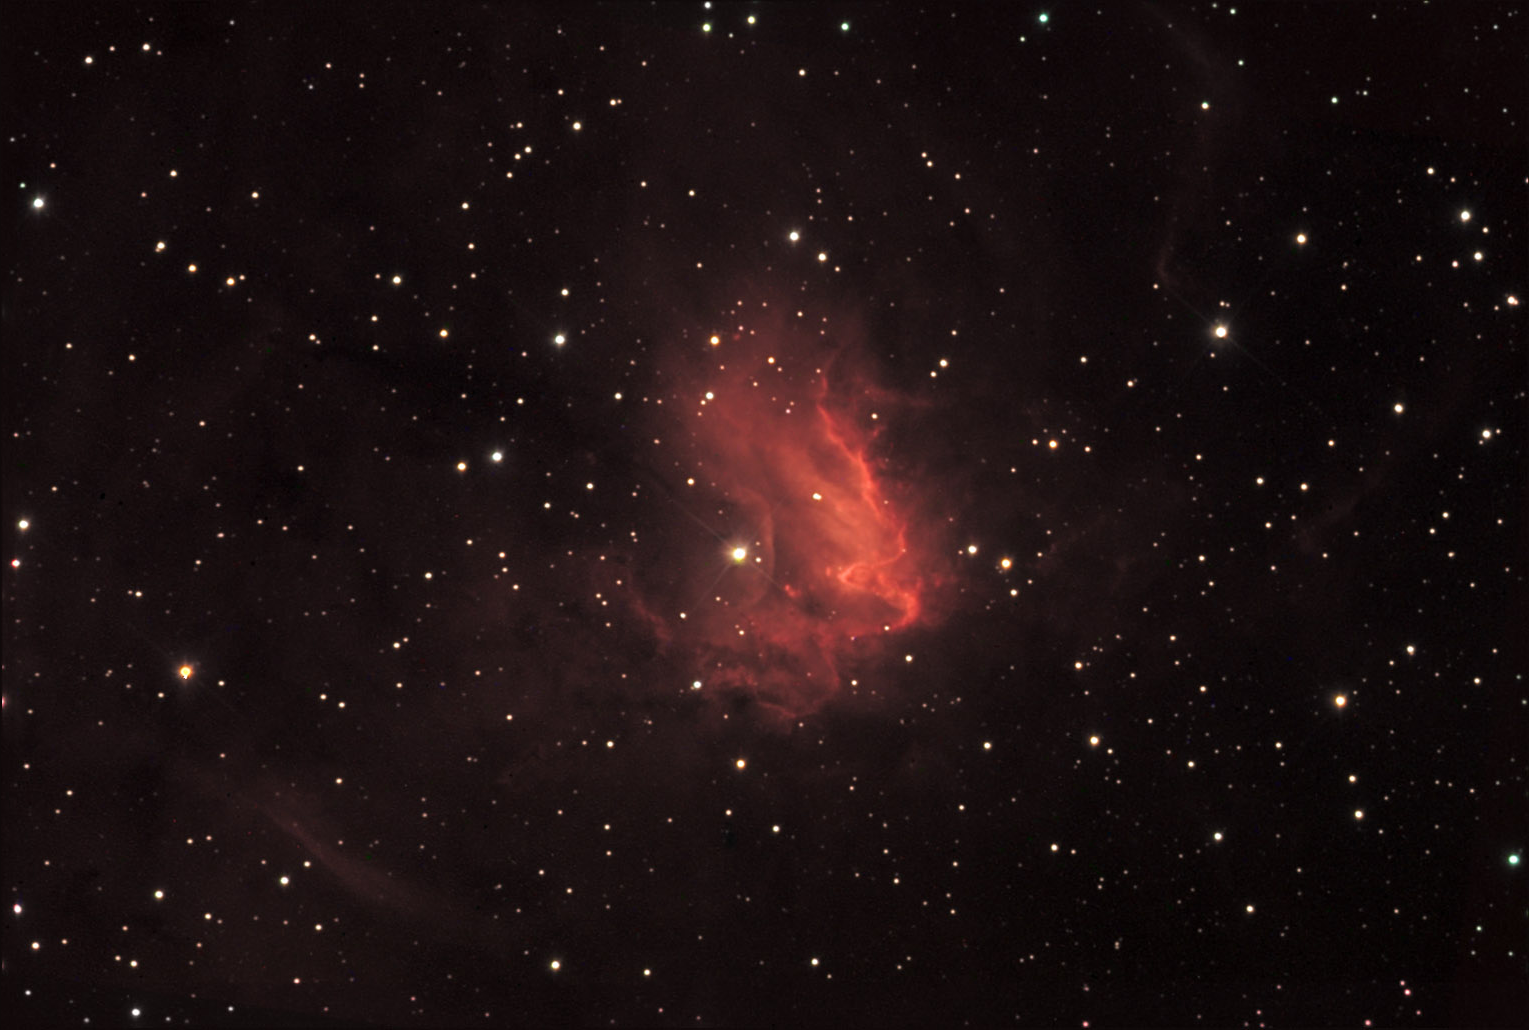

NGC 1491

NGC 1491 is an emission nebula found in the constellation of Perseus. This particular nebula has an 11th magnitude star in its center. The "reddish" color of this object indicates that it is heavily composed of HII. Note how the central star is "blowing" a bubble in the gas that immediately surrounds it. The winds from this star are so energetic that they are breaking up the nebula to left of it in this picture.

This image was taken as part of Advanced Observing Program (AOP) program at Kitt Peak Visitor Center during 2014.

Credit: KPNO/NOIRLab/NSF/AURA/Peter Jackson and Rena Smith/Adam Block